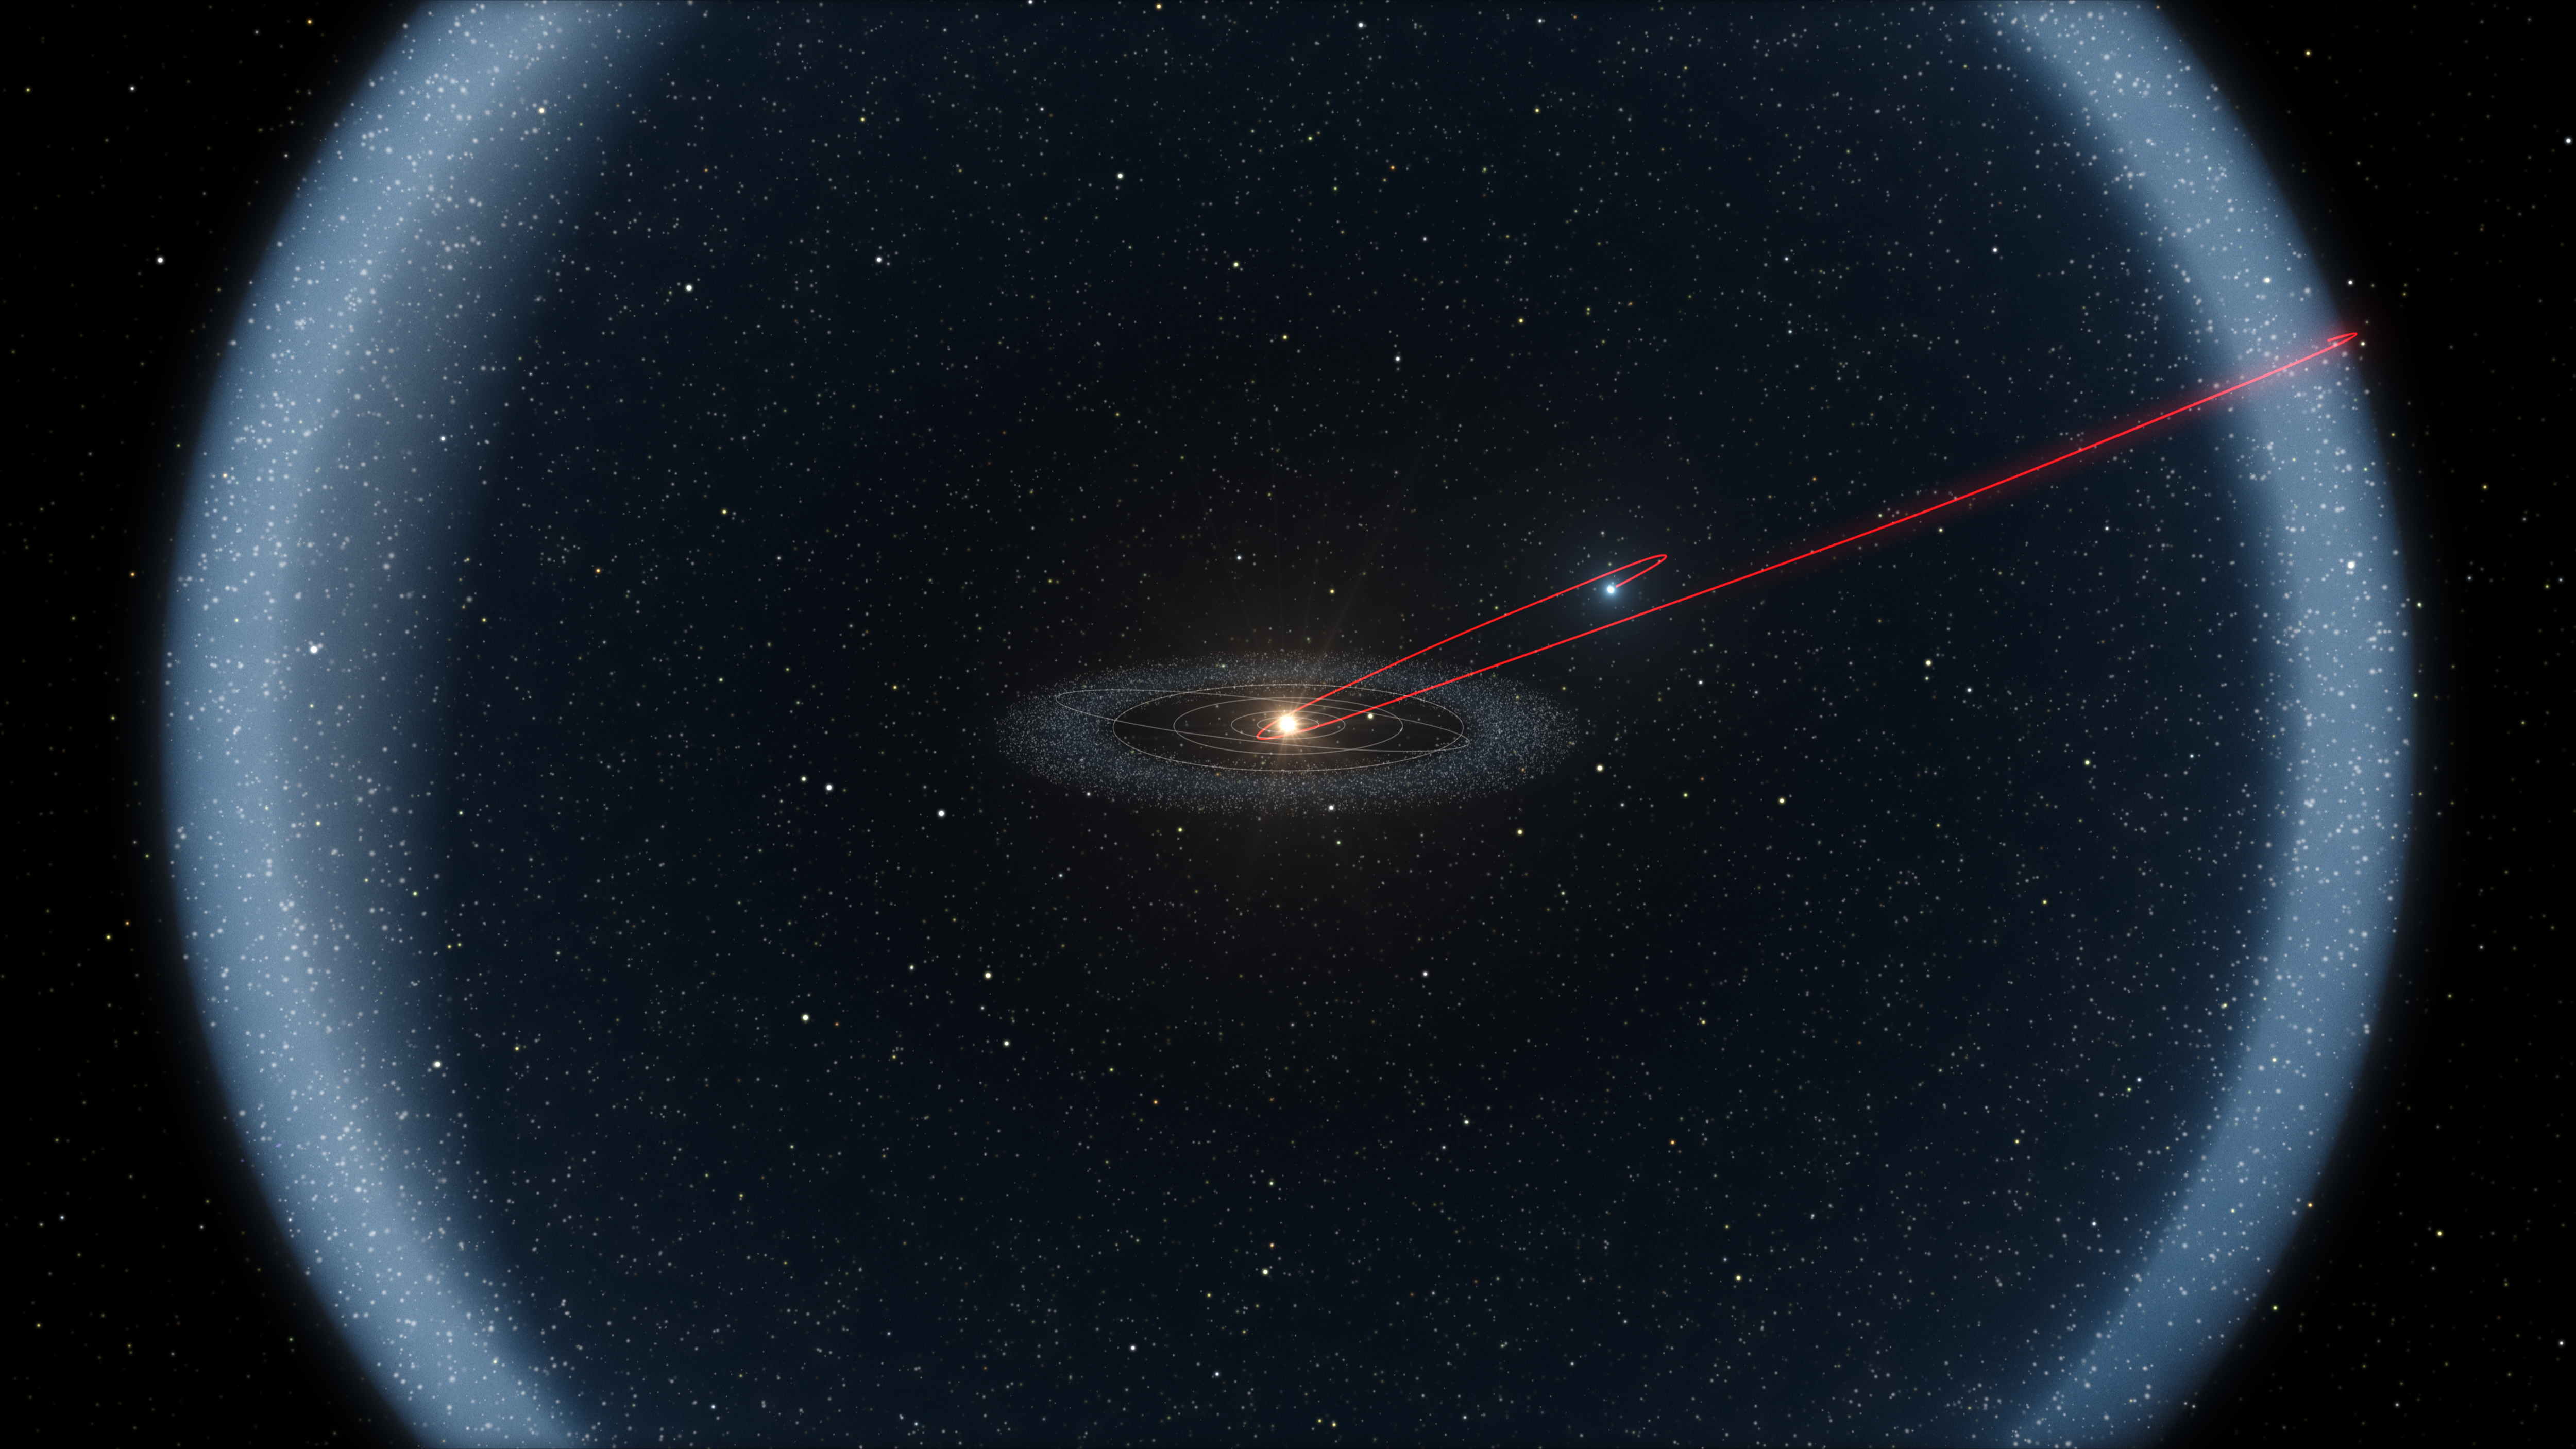

The unique rocky comet C/2014 S3 (PANSTARRS)

Observations with ESO’s Very Large Telescope, and the Canada France Hawai`i Telescope, show that C/2014 S3 (PANSTARRS) is the first object to be discovered that is on a long-period cometary orbit, but that has the characteristics of a pristine inner Solar System asteroid. It may provide important clues about how the Solar System formed.

This diagram shows the probable history of this object in both the inner and outer Solar System over a period of more than four billion years.The majority of this time was spent in the cold outskirts, in the Oort Cloud.

Credit: ESO/L. Calçada